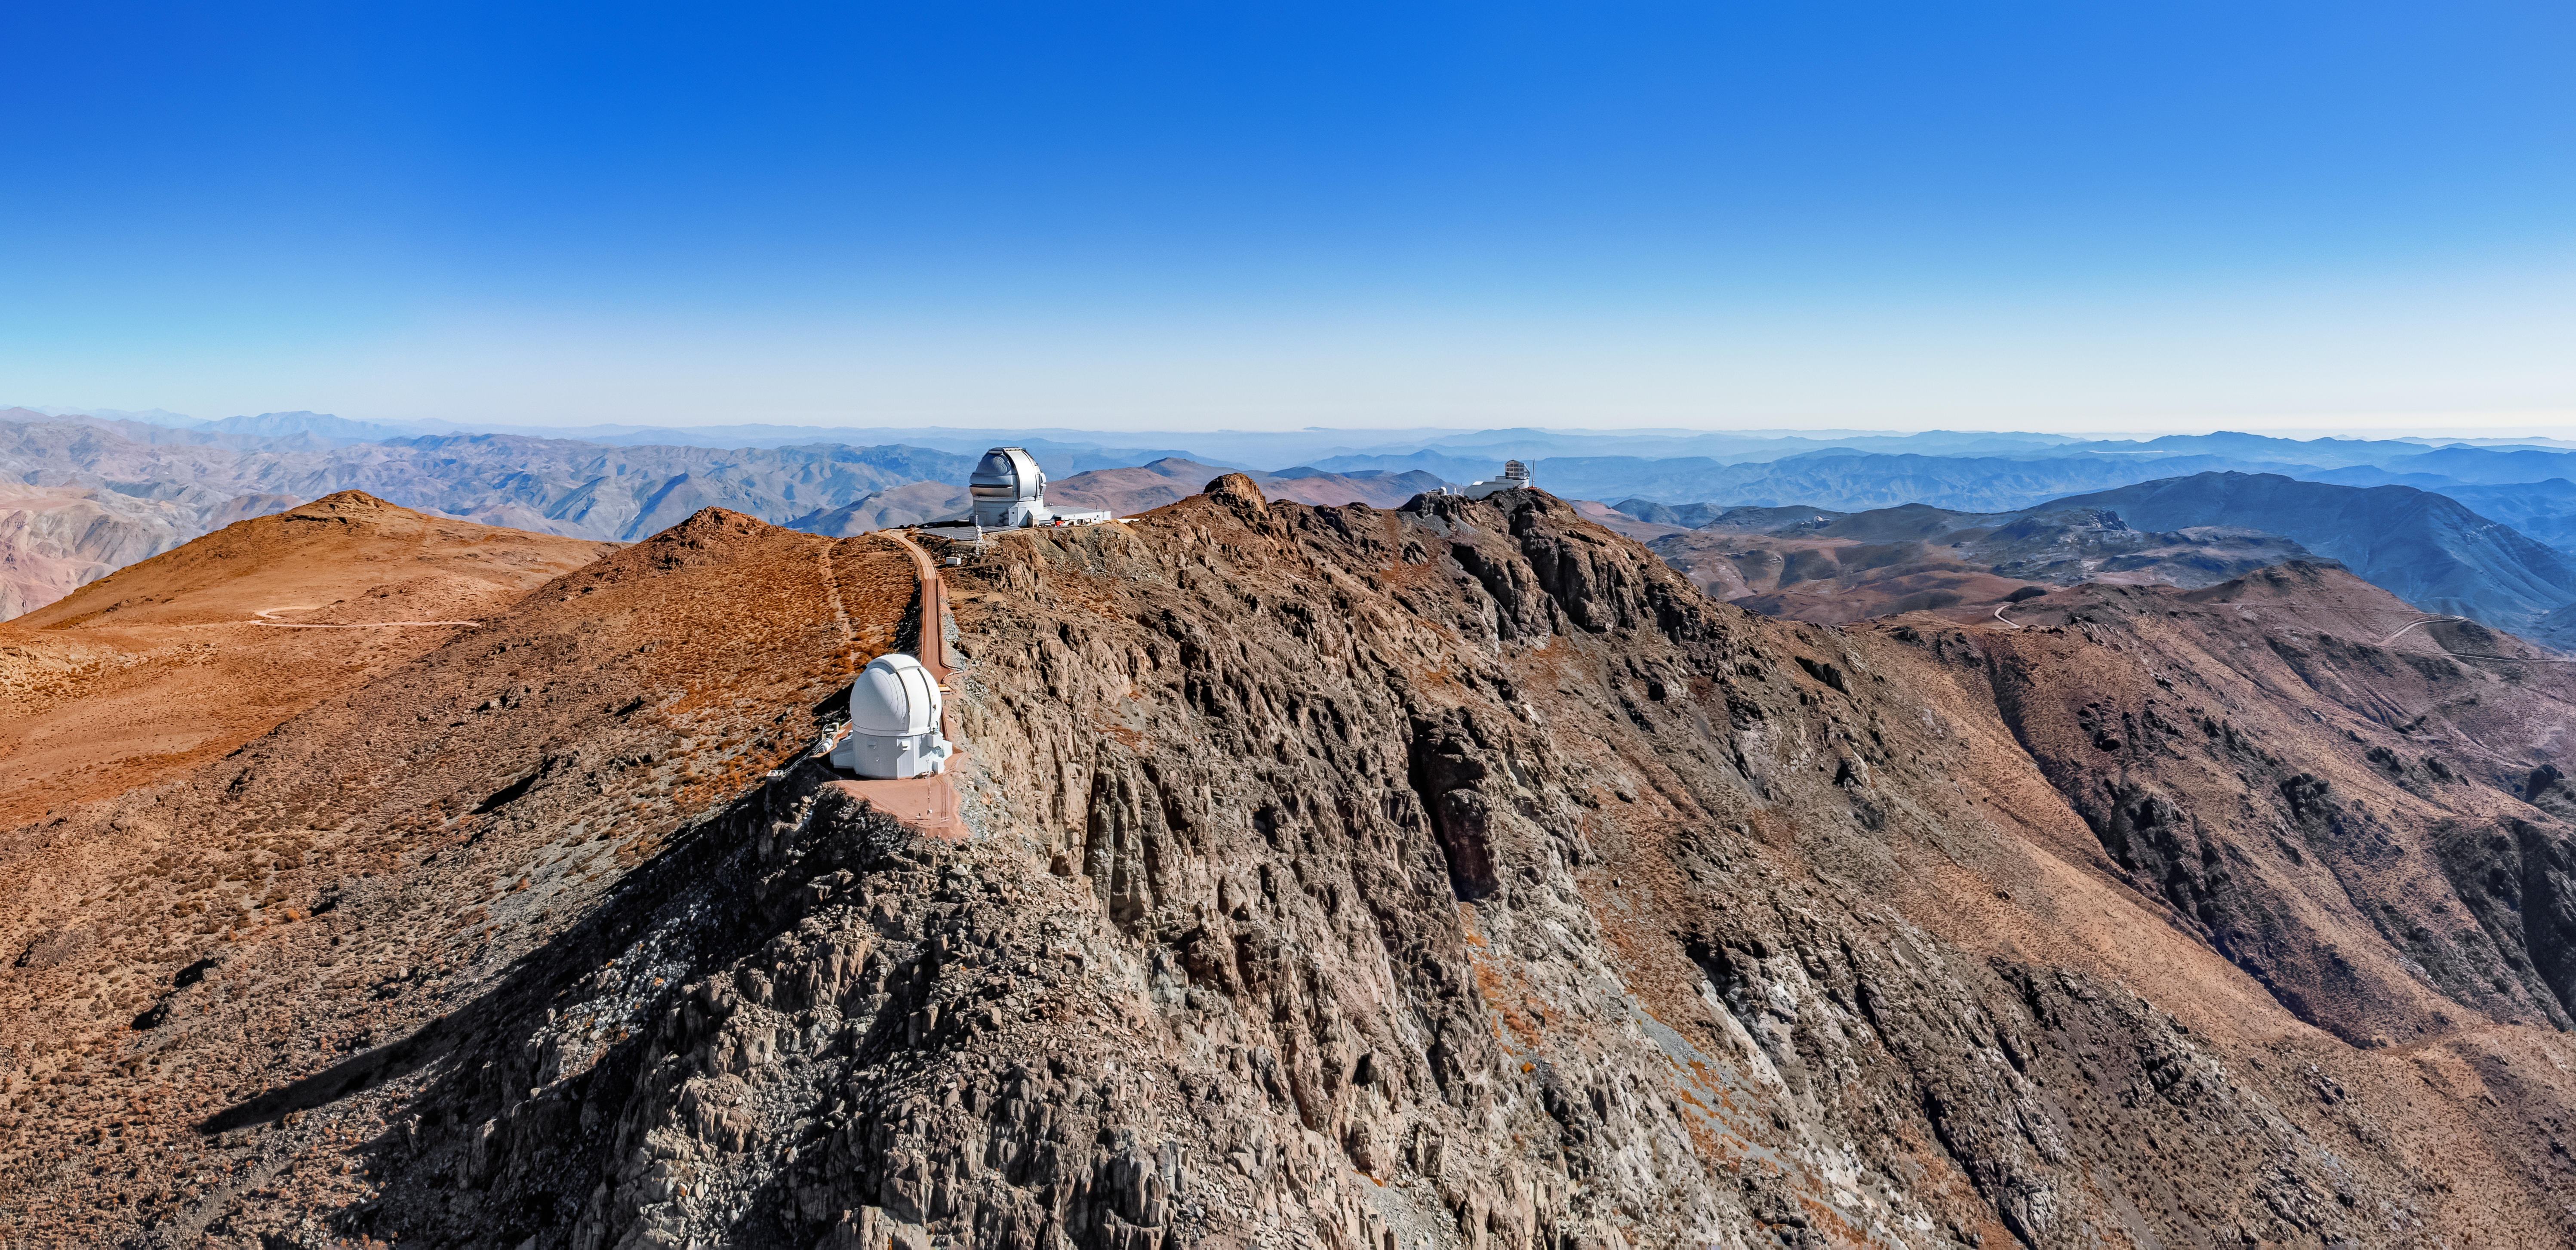

Above the Cliffs at Cerro Pachón

The almost sheer cliffs of Cerro Pachón are surmounted by a trio of telescopes under an azure sky in this drone image. The three telescopes operated by NSF NOIRLab are, from the closest to the farthest, the SOAR telescope, Gemini South, and Vera C. Rubin Observatory, currently under construction. Once Rubin Observatory is complete it will scour the night sky using the largest digital camera ever fabricated for optical astronomy in an unprecedented, decade-long survey called the Legacy Survey of Space and Time (LSST). By surveying the entire night sky every few nights, Rubin Observatory will revolutionize our study of the changing Universe, shedding light on everything from the nature of dark matter to the structure and formation of our Milky Way.

Rubin Observatory is a joint initiative of the National Science Foundation (NSF) and the US Department of Energy (DOE). Once completed, Rubin will be operated jointly by NSF NOIRLab and DOE's SLAC National Accelerator Laboratory to carry out the Legacy Survey of Space and Time (LSST).

This aerial photo was taken as part of the recent NOIRLab 2022 Photo Expedition to all the NOIRLab sites.

Credit: RubinObs/NOIRLab/SLAC/NSF/DOE/AURA/T. Matsopoulos